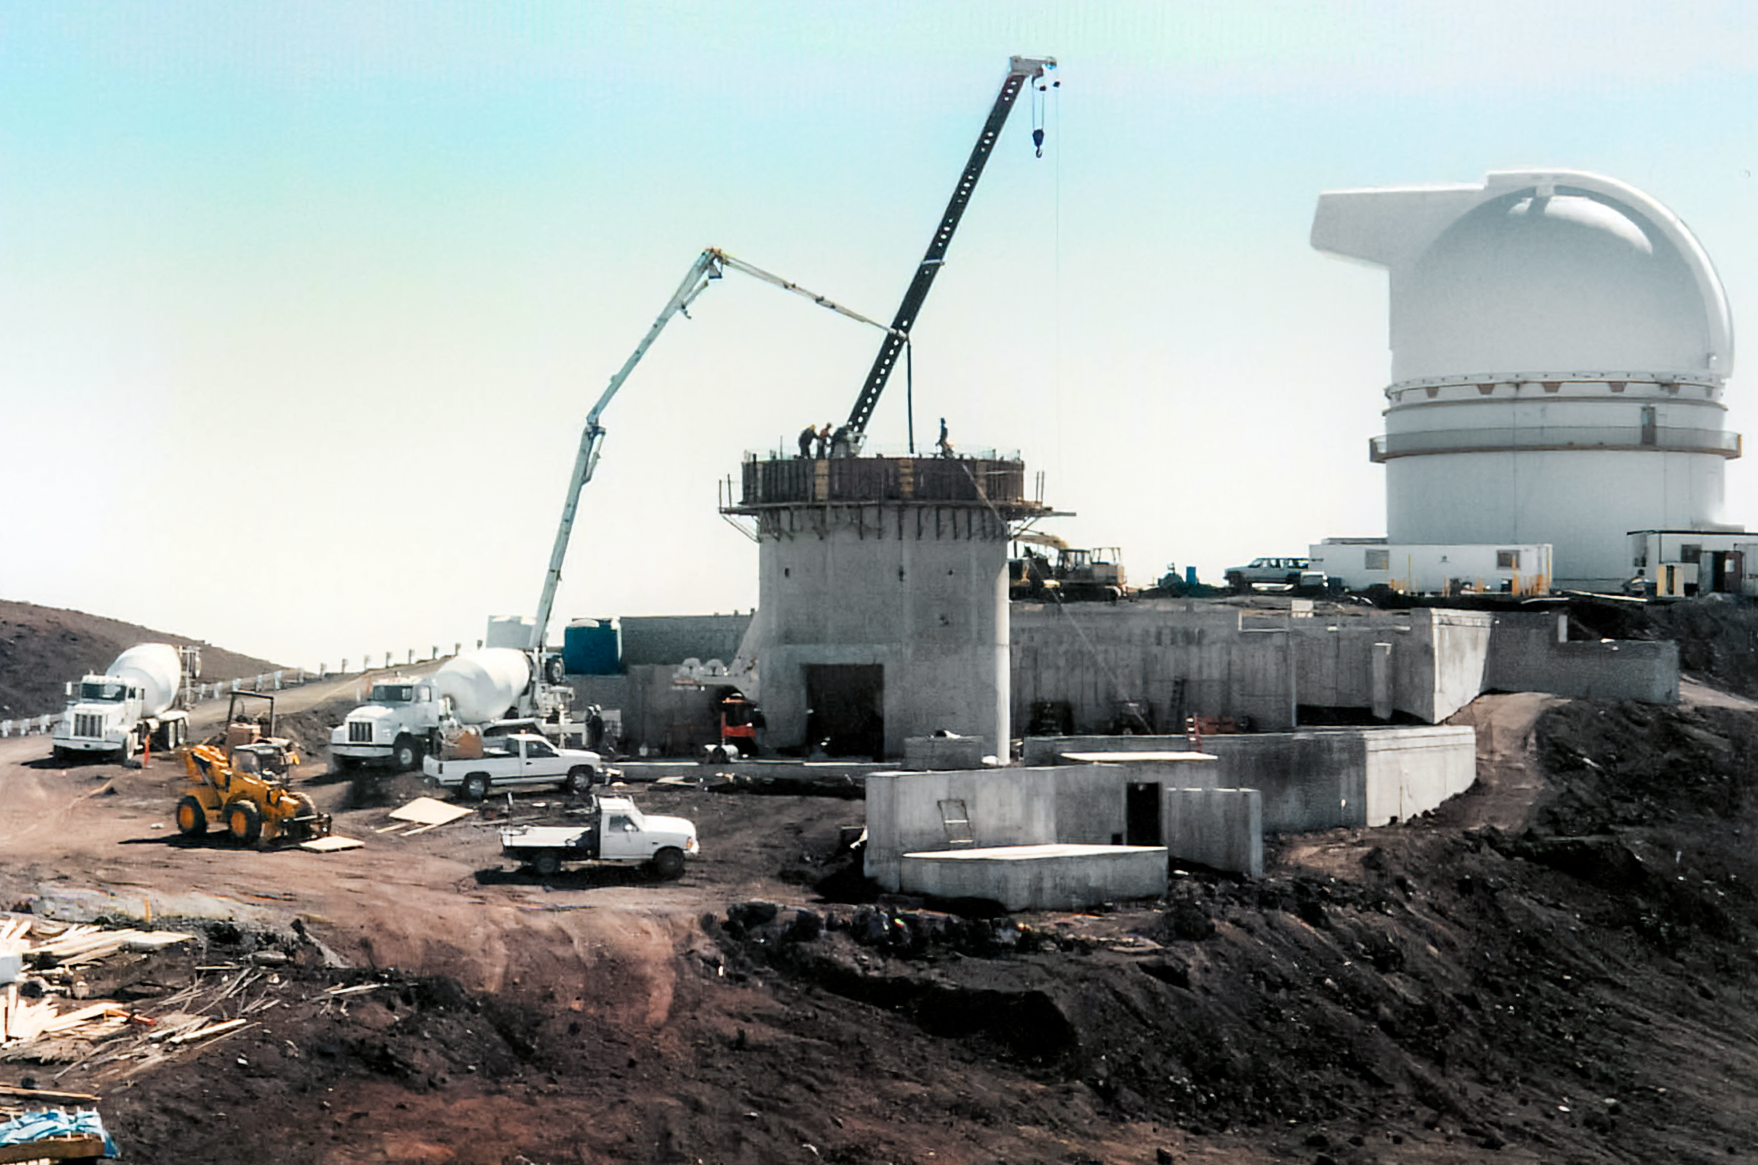

Gemini North Construction

Construction on the Gemini North telescope in 1994, with the University of Hawai’i 2.2-meter Telescope in the background.

Credit: International Gemini Observatory/NOIRLab/NSF/AURA